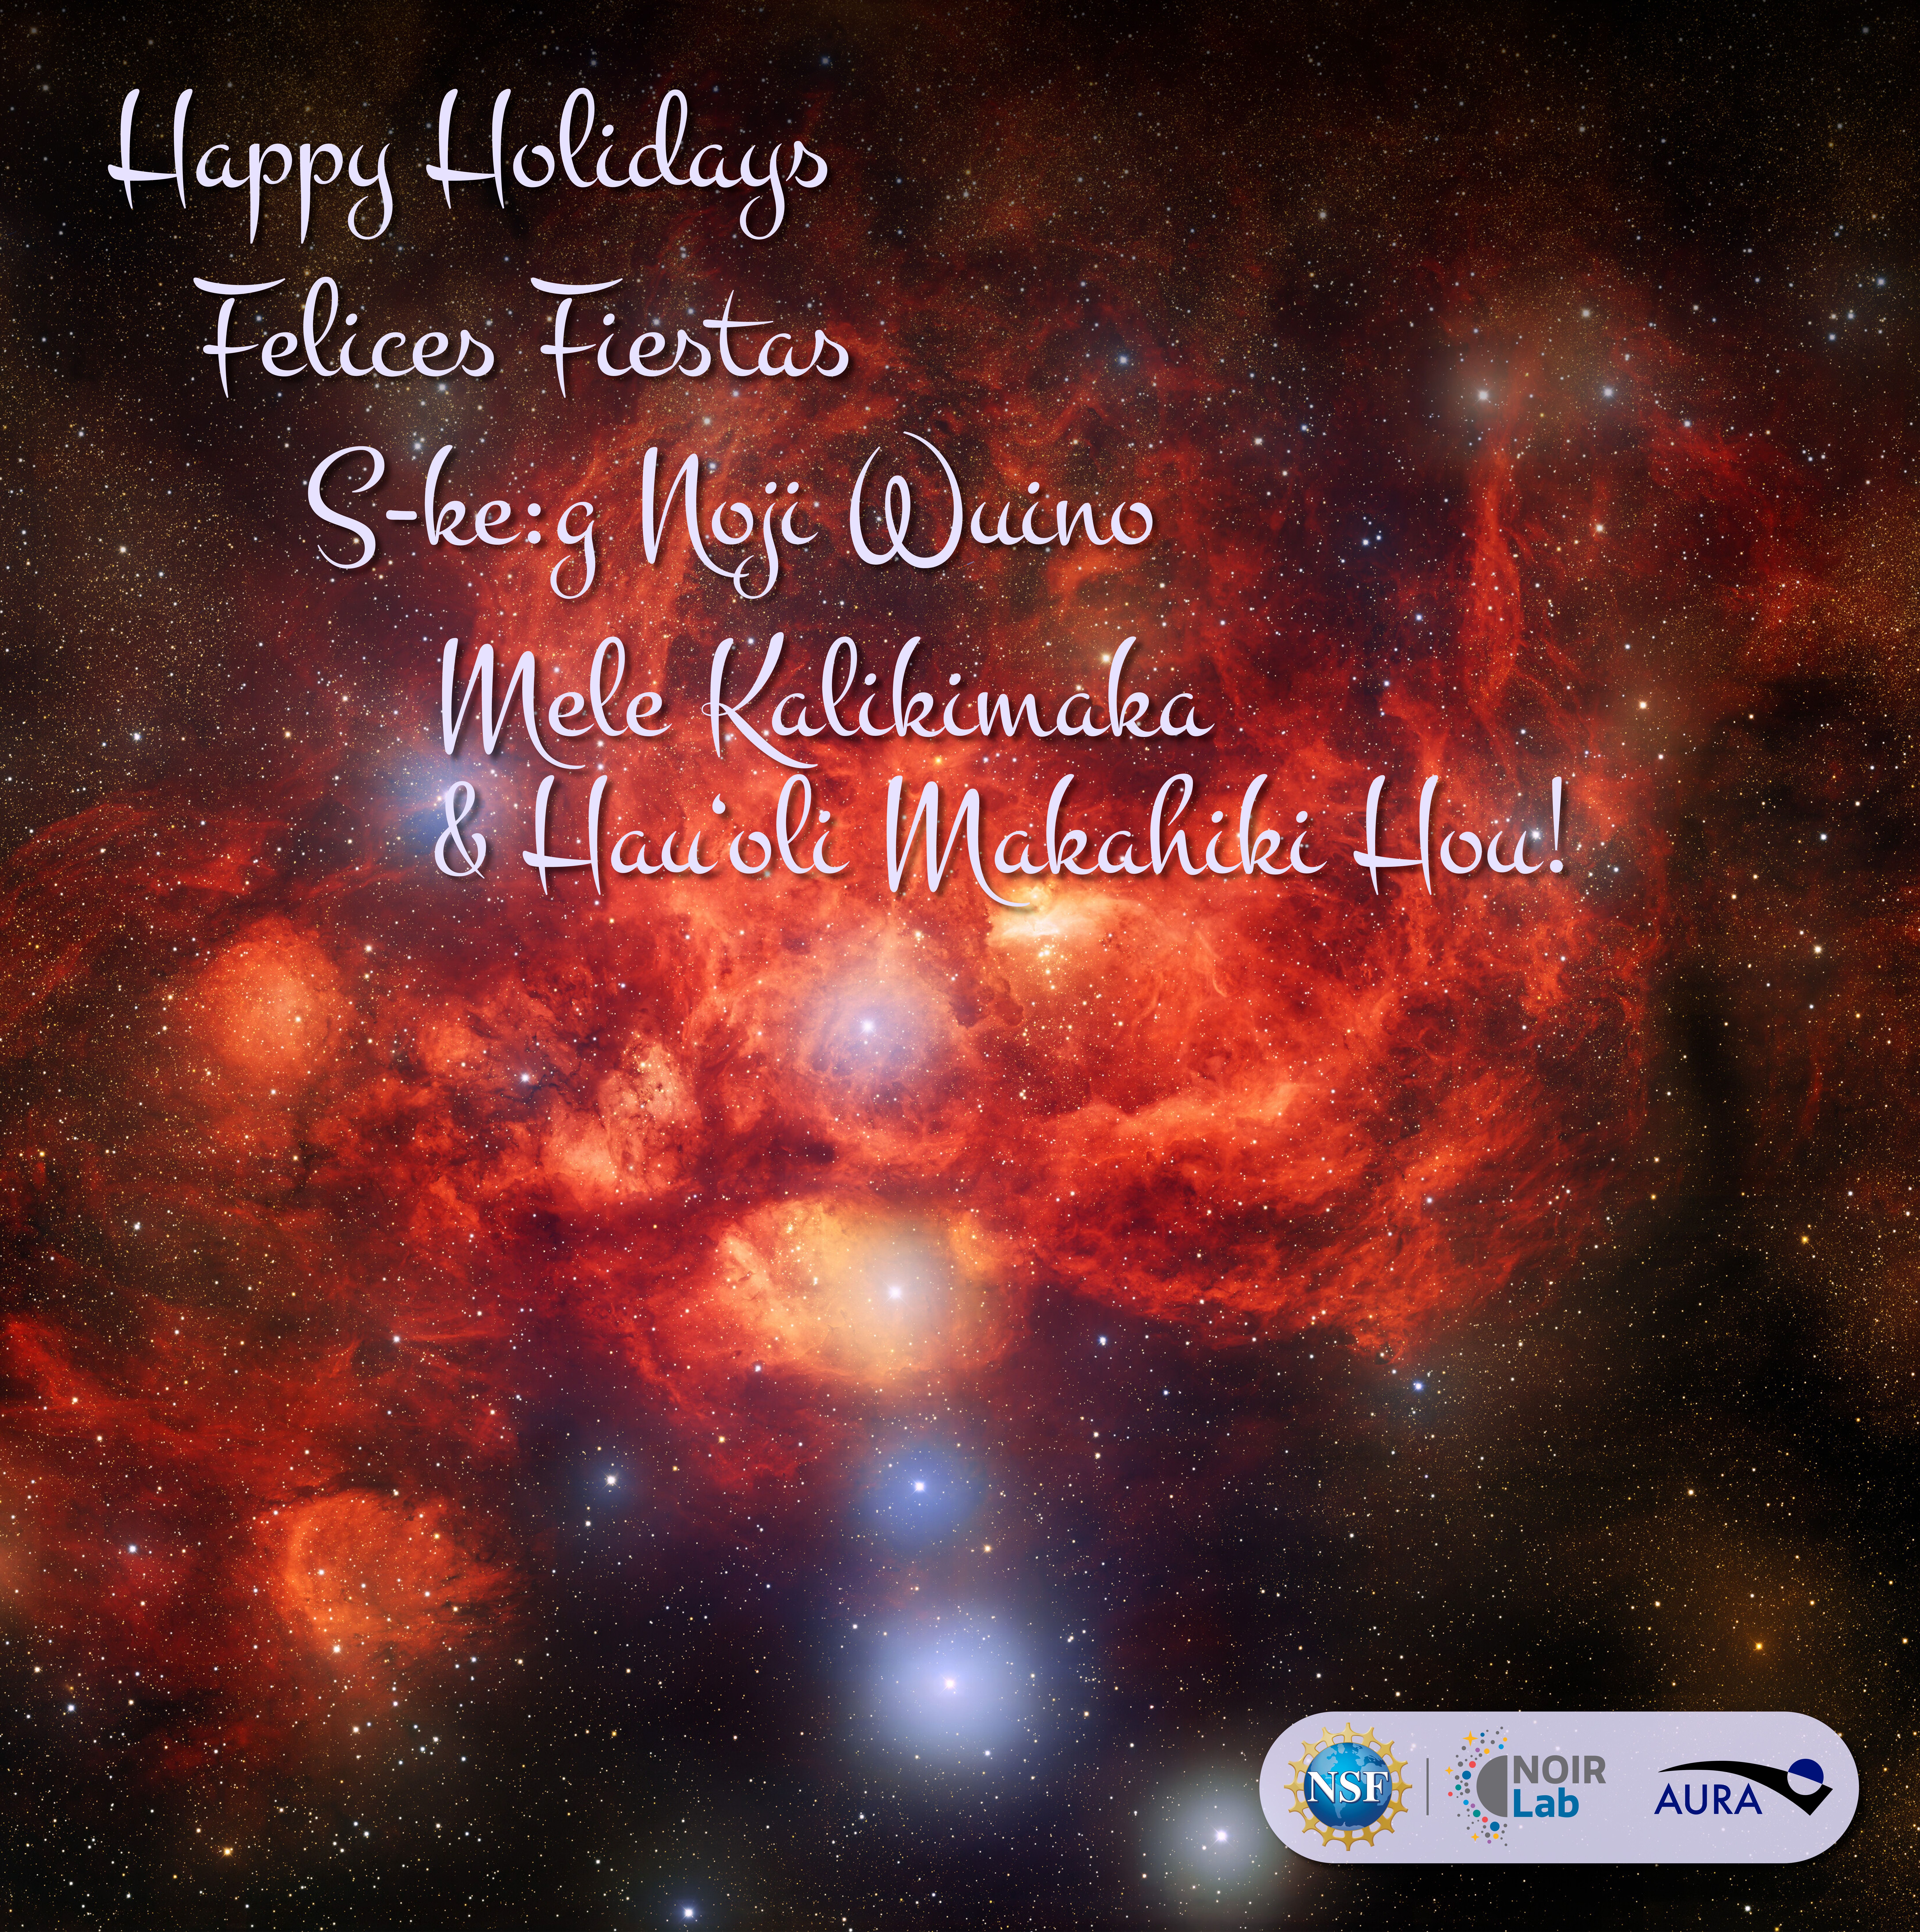

Happy Holidays 2024

We at NOIRLab, funded by the U.S. National Science Foundation (NSF), would like to wish you the best this holiday season, and a successful and prosperous 2025!

This background image reveals the bright, young stars surrounded by billowing clouds of dust and gas inside the star-forming nebula NGC 6357, known as the Lobster Nebula, located in the constellation Scorpius. It was captured by the U.S. Department of Energy-built Dark Energy Camera (DECam) on the Víctor M. Blanco 4-meter Telescope at NSF Cerro Tololo Inter-American Observatory, a Program of NSF NOIRLab.

You can print and share your own copy of this card to wish others a happy holiday season. Check out our animated holiday card here and download the image without text here.

Happy Holidays, Felices Fiestas, and Mele Kalikimaka and Hau‘oli Makahiki Hou!

Credit: Background image: CTIO/NOIRLab/DOE/NSF/AURABackground image processing: T.A. Rector (University of Alaska Anchorage/NSF NOIRLab), J. Miller (Gemini Observatory/NSF NOIRLab), M. Zamani & D. de Martin (NSF NOIRLab)